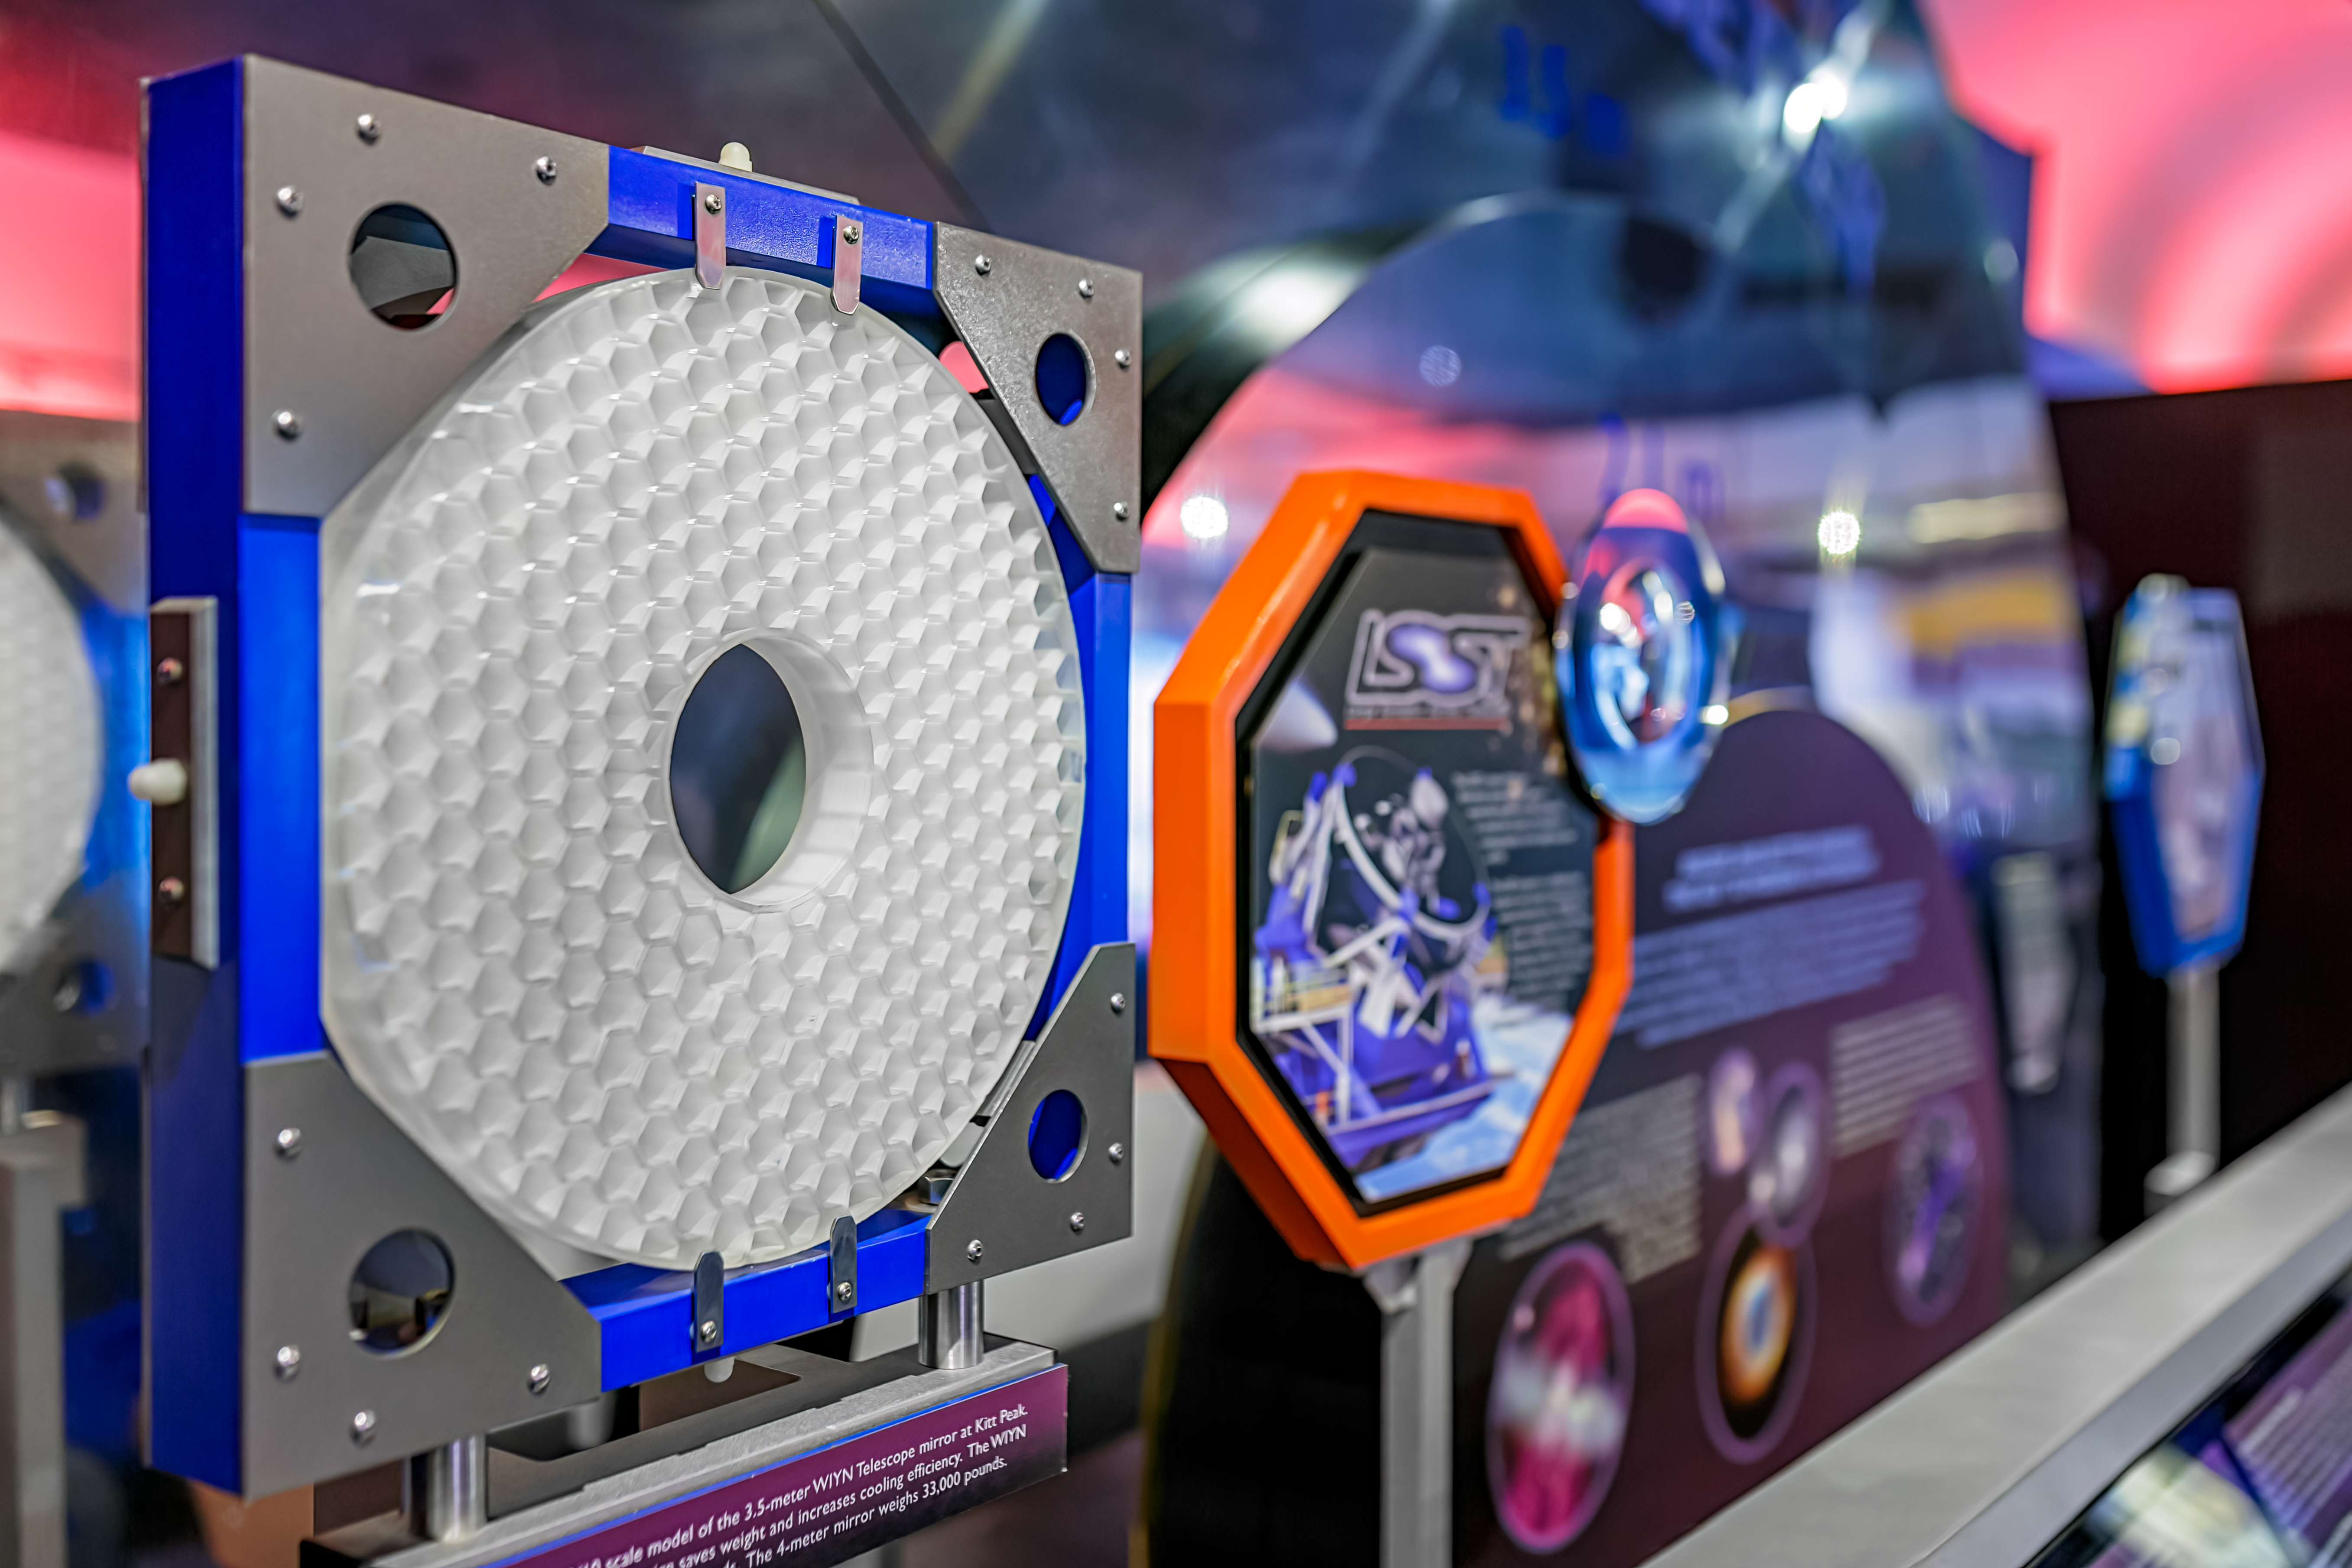

KPNO Visitor Center Telescope Model

A telescope model of the LSST inside the Kitt Peak National Observatory Visitor Center in Arizona.

Credit: KPNO/NOIRLab/NSF/AURA/P. Horálek